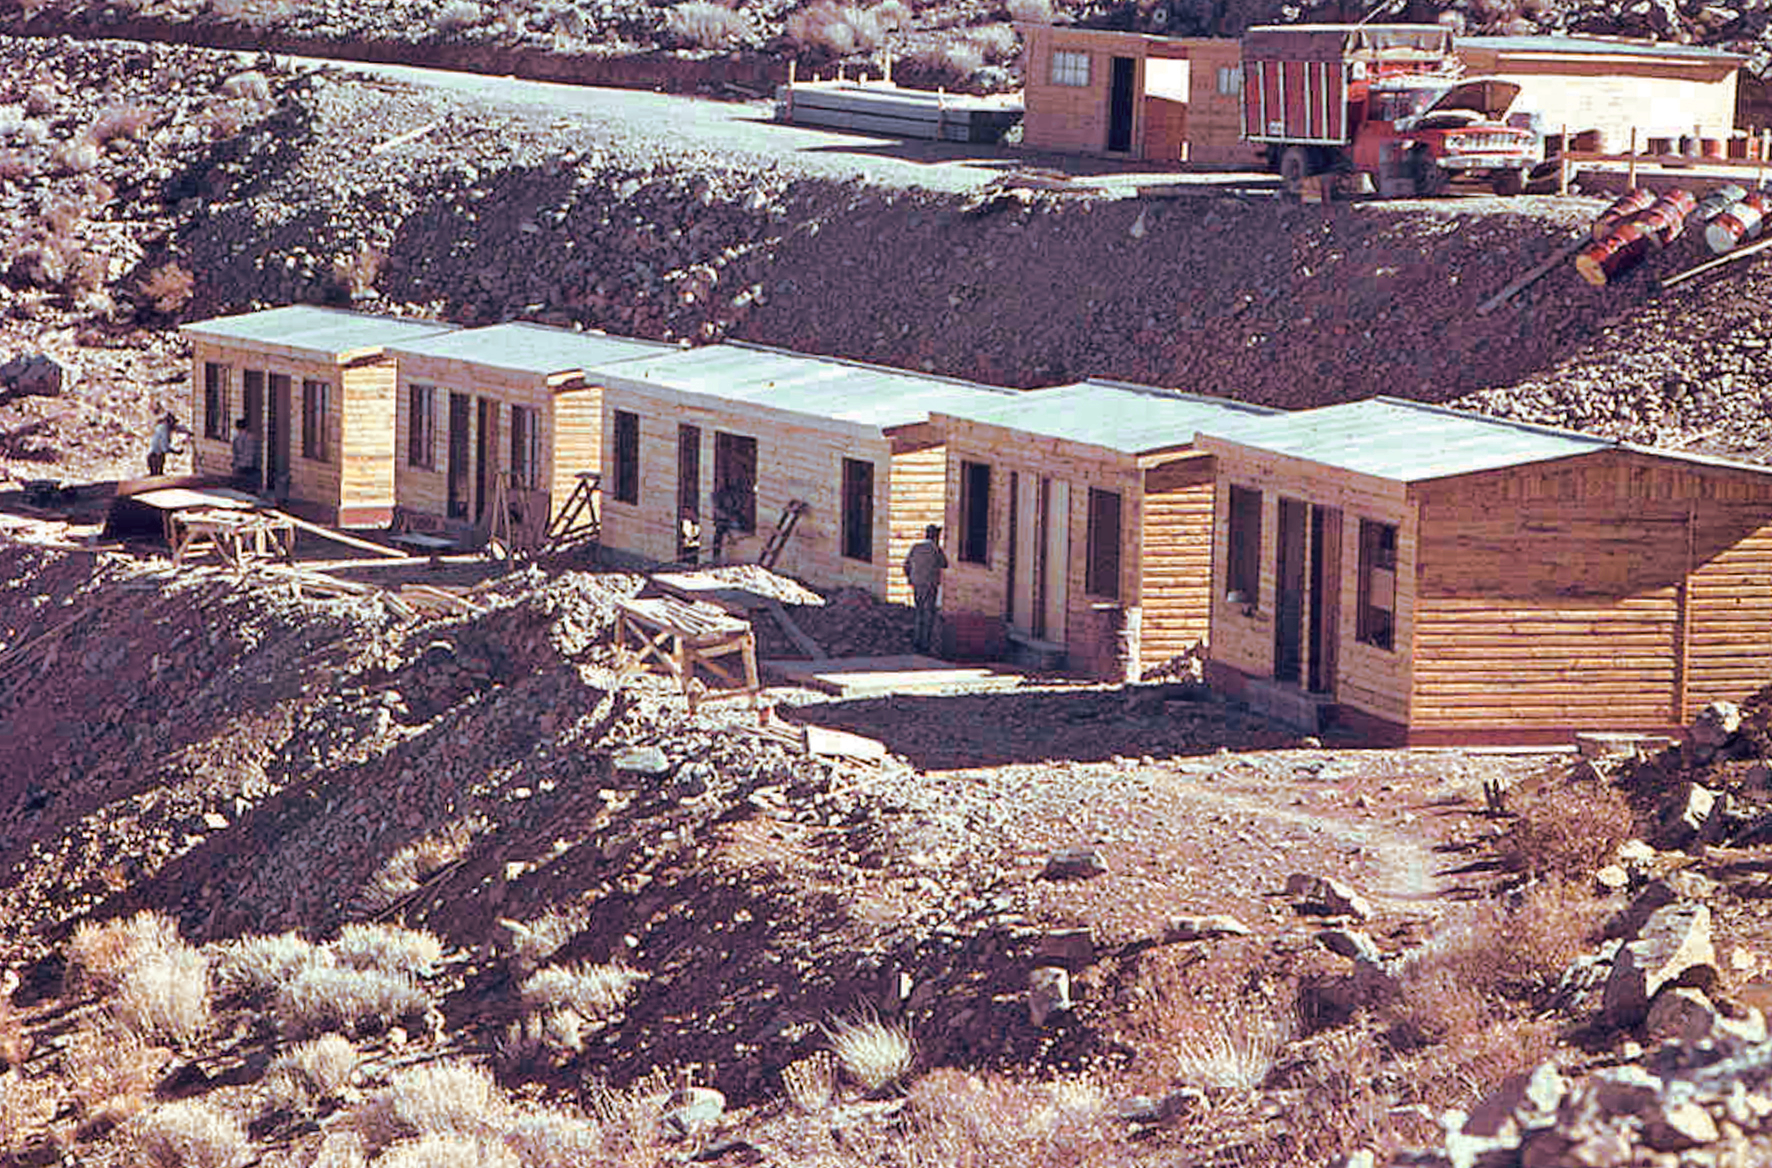

La Silla early construction

La Silla observatory under construction.

Credit: ESO